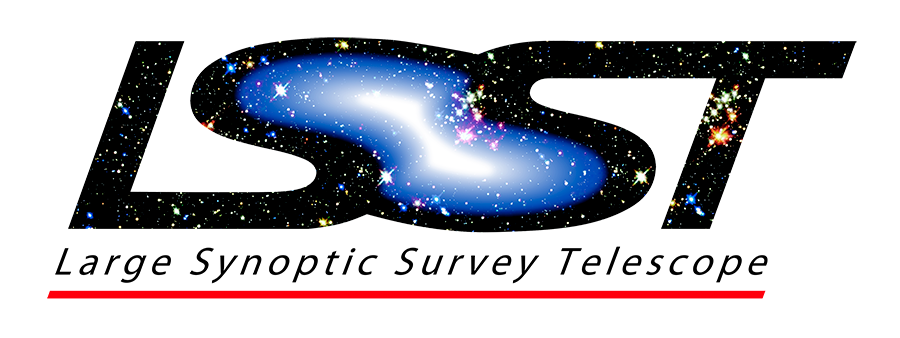

rubin-rubin-web-white

Logo For use on Light Backgrounds Web Quality - Transparent background 214kb (900 x 338px)

Credit: Vera C. Rubin Observatory/ NOIRLab/NSF/AURA